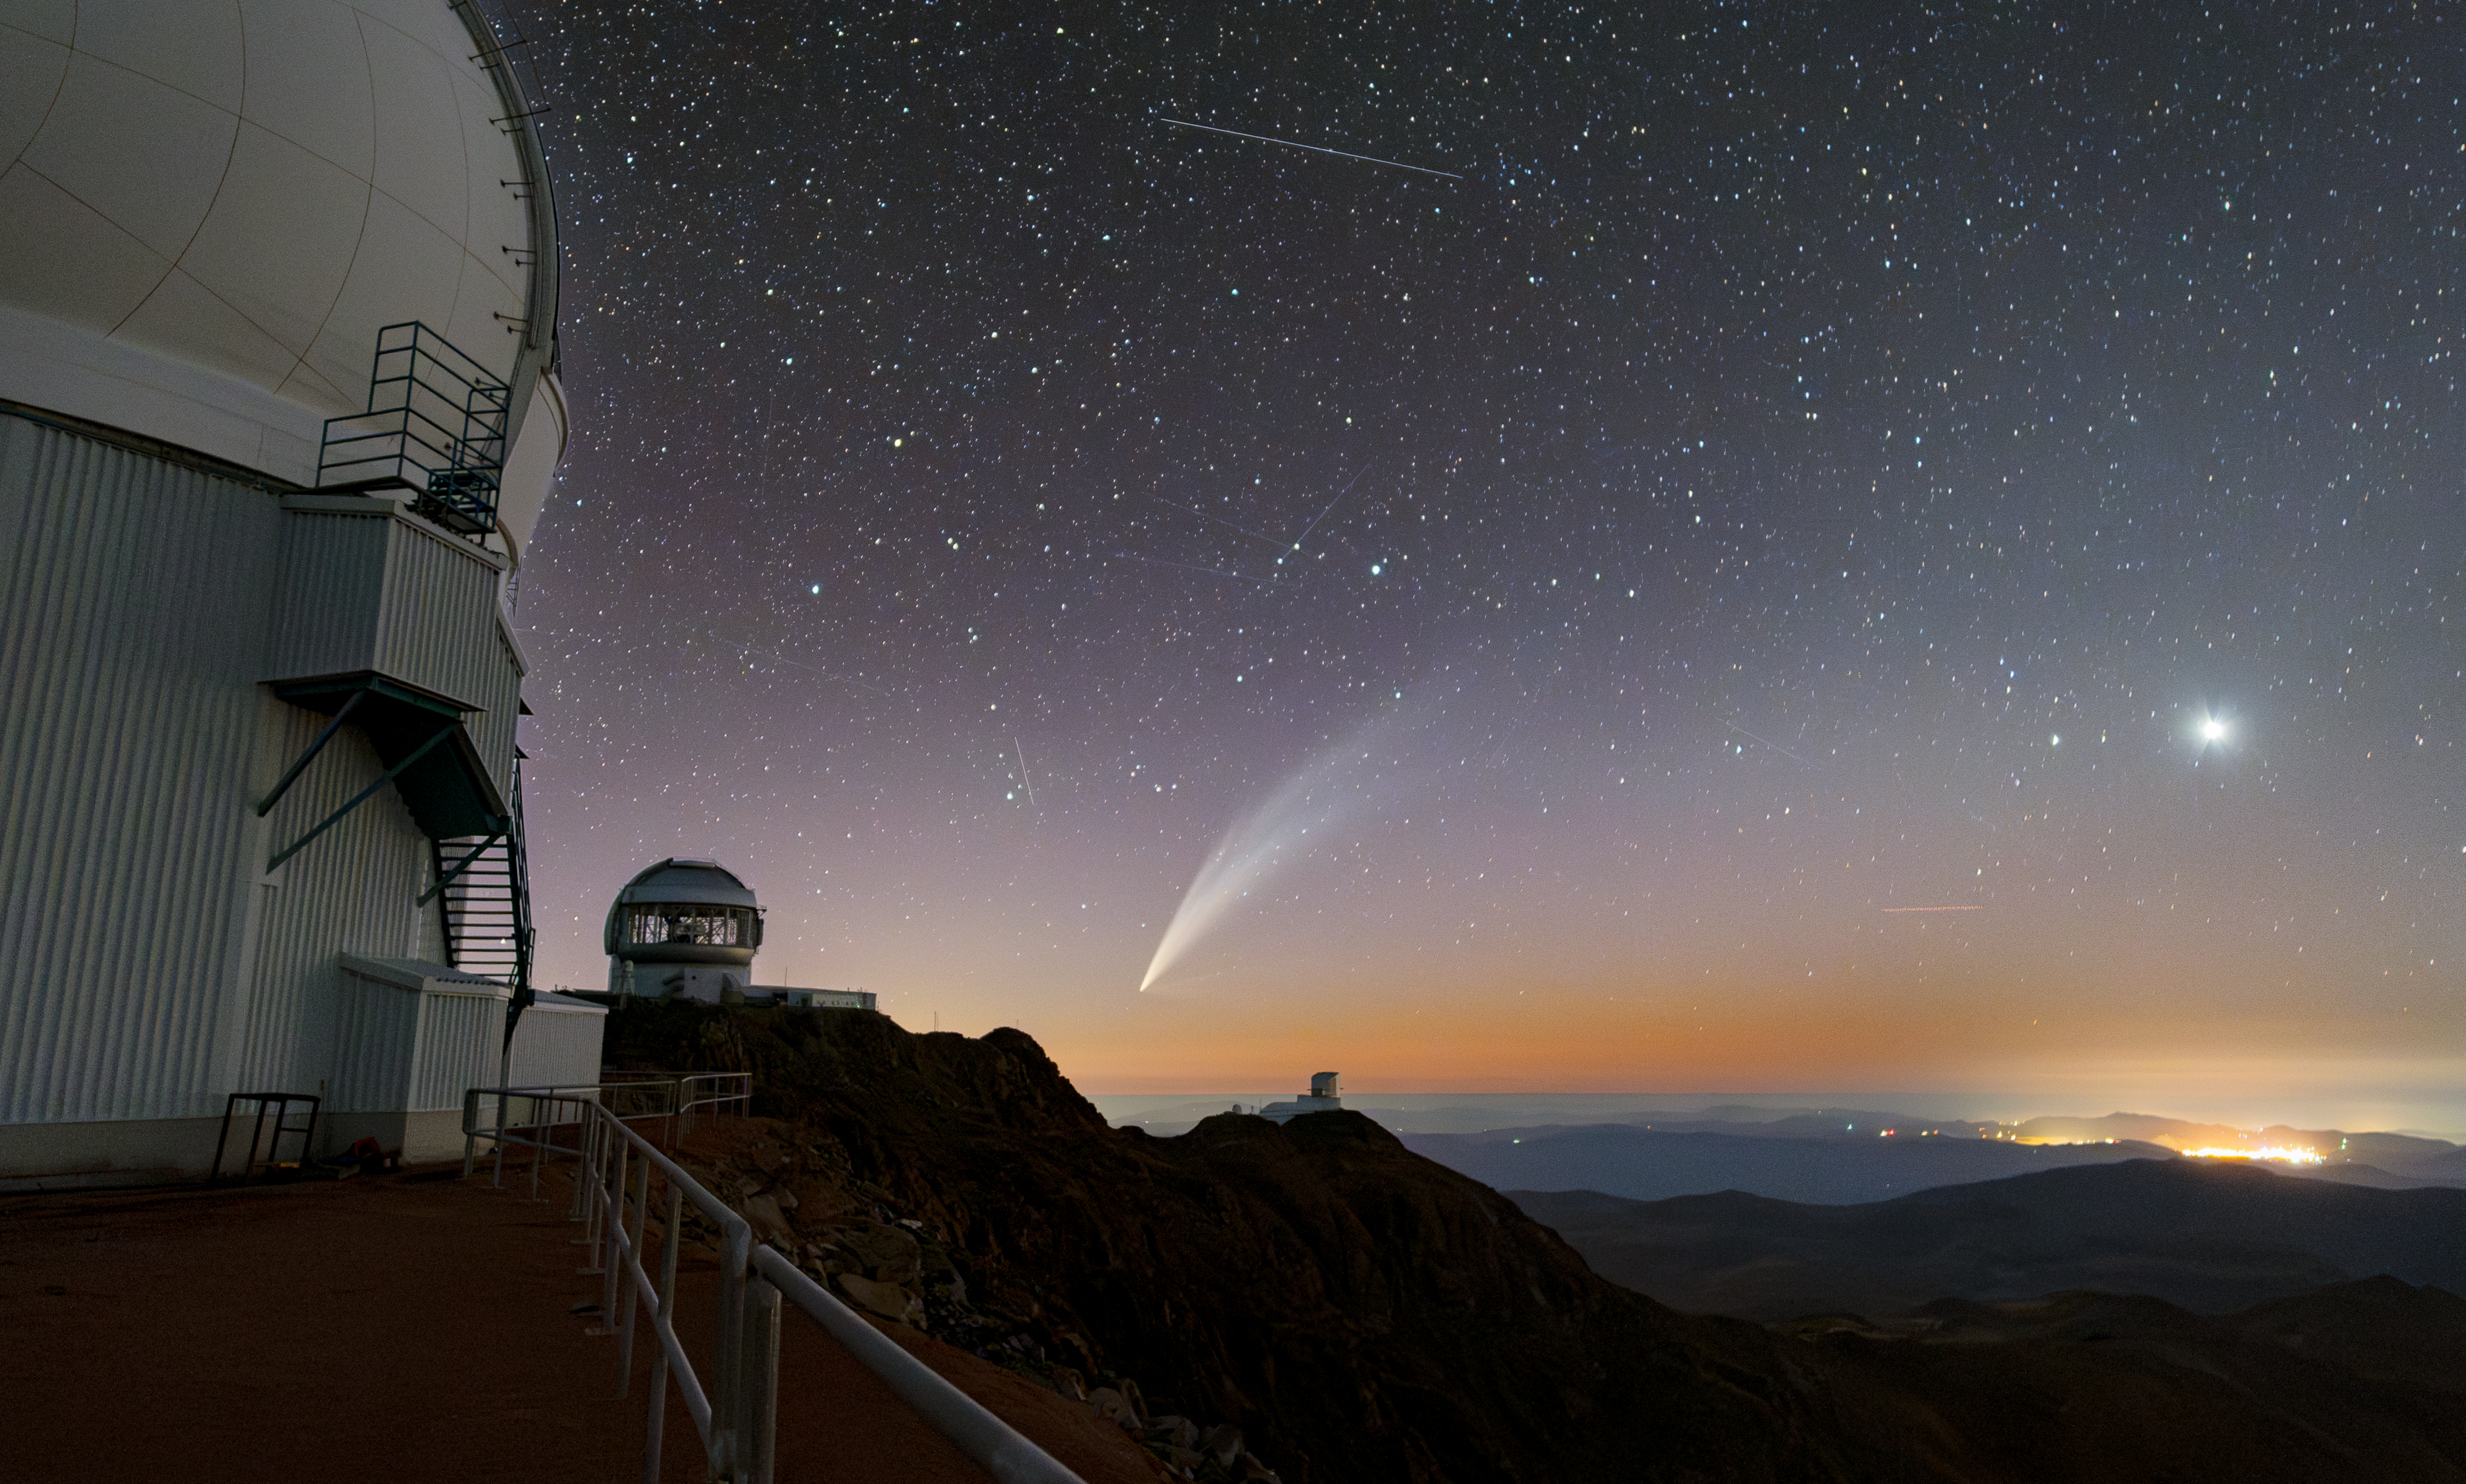

Comet C/2024 G3 (ATLAS) Gleams Above Cerro Pachón

Comet C/2024 G3 (ATLAS) gleams against the January sky above three NOIRLab-supported telescopes in this Image of the Week. This is the first time that humans have observed this comet, which was last visible from Earth about 600,000 years ago. At perihelion, this comet reached an apparent magnitude of -3.8. This is about the same brightness as Venus, on the right side of the image, and potentially makes it the brightest comet of 2025. The straight lines across the sky are satellites, more prominently visible in this close-up.

This image was taken atop Cerro Pachón, in the foothills of the Chilean Andes, next to the Southern Astrophysical Research Telescope (SOAR), a part of the U.S. National Science Foundation (NSF) Cerro Tololo Inter-American Observatory (CTIO), a Program of NSF NOIRLab. In the distance are two other observatories supported by NSF NOIRLab (left to right): Gemini South, one half of the International Gemini Observatory, funded in part by the NSF and operated by NSF NOIRLab, and the upcoming NSF–DOE Vera C. Rubin Observatory, jointly funded by the NSF and the U.S. Department of Energy (DOE) Office of Science.

Credit: CTIO/NOIRLab/NSF/AURA/C. Corco